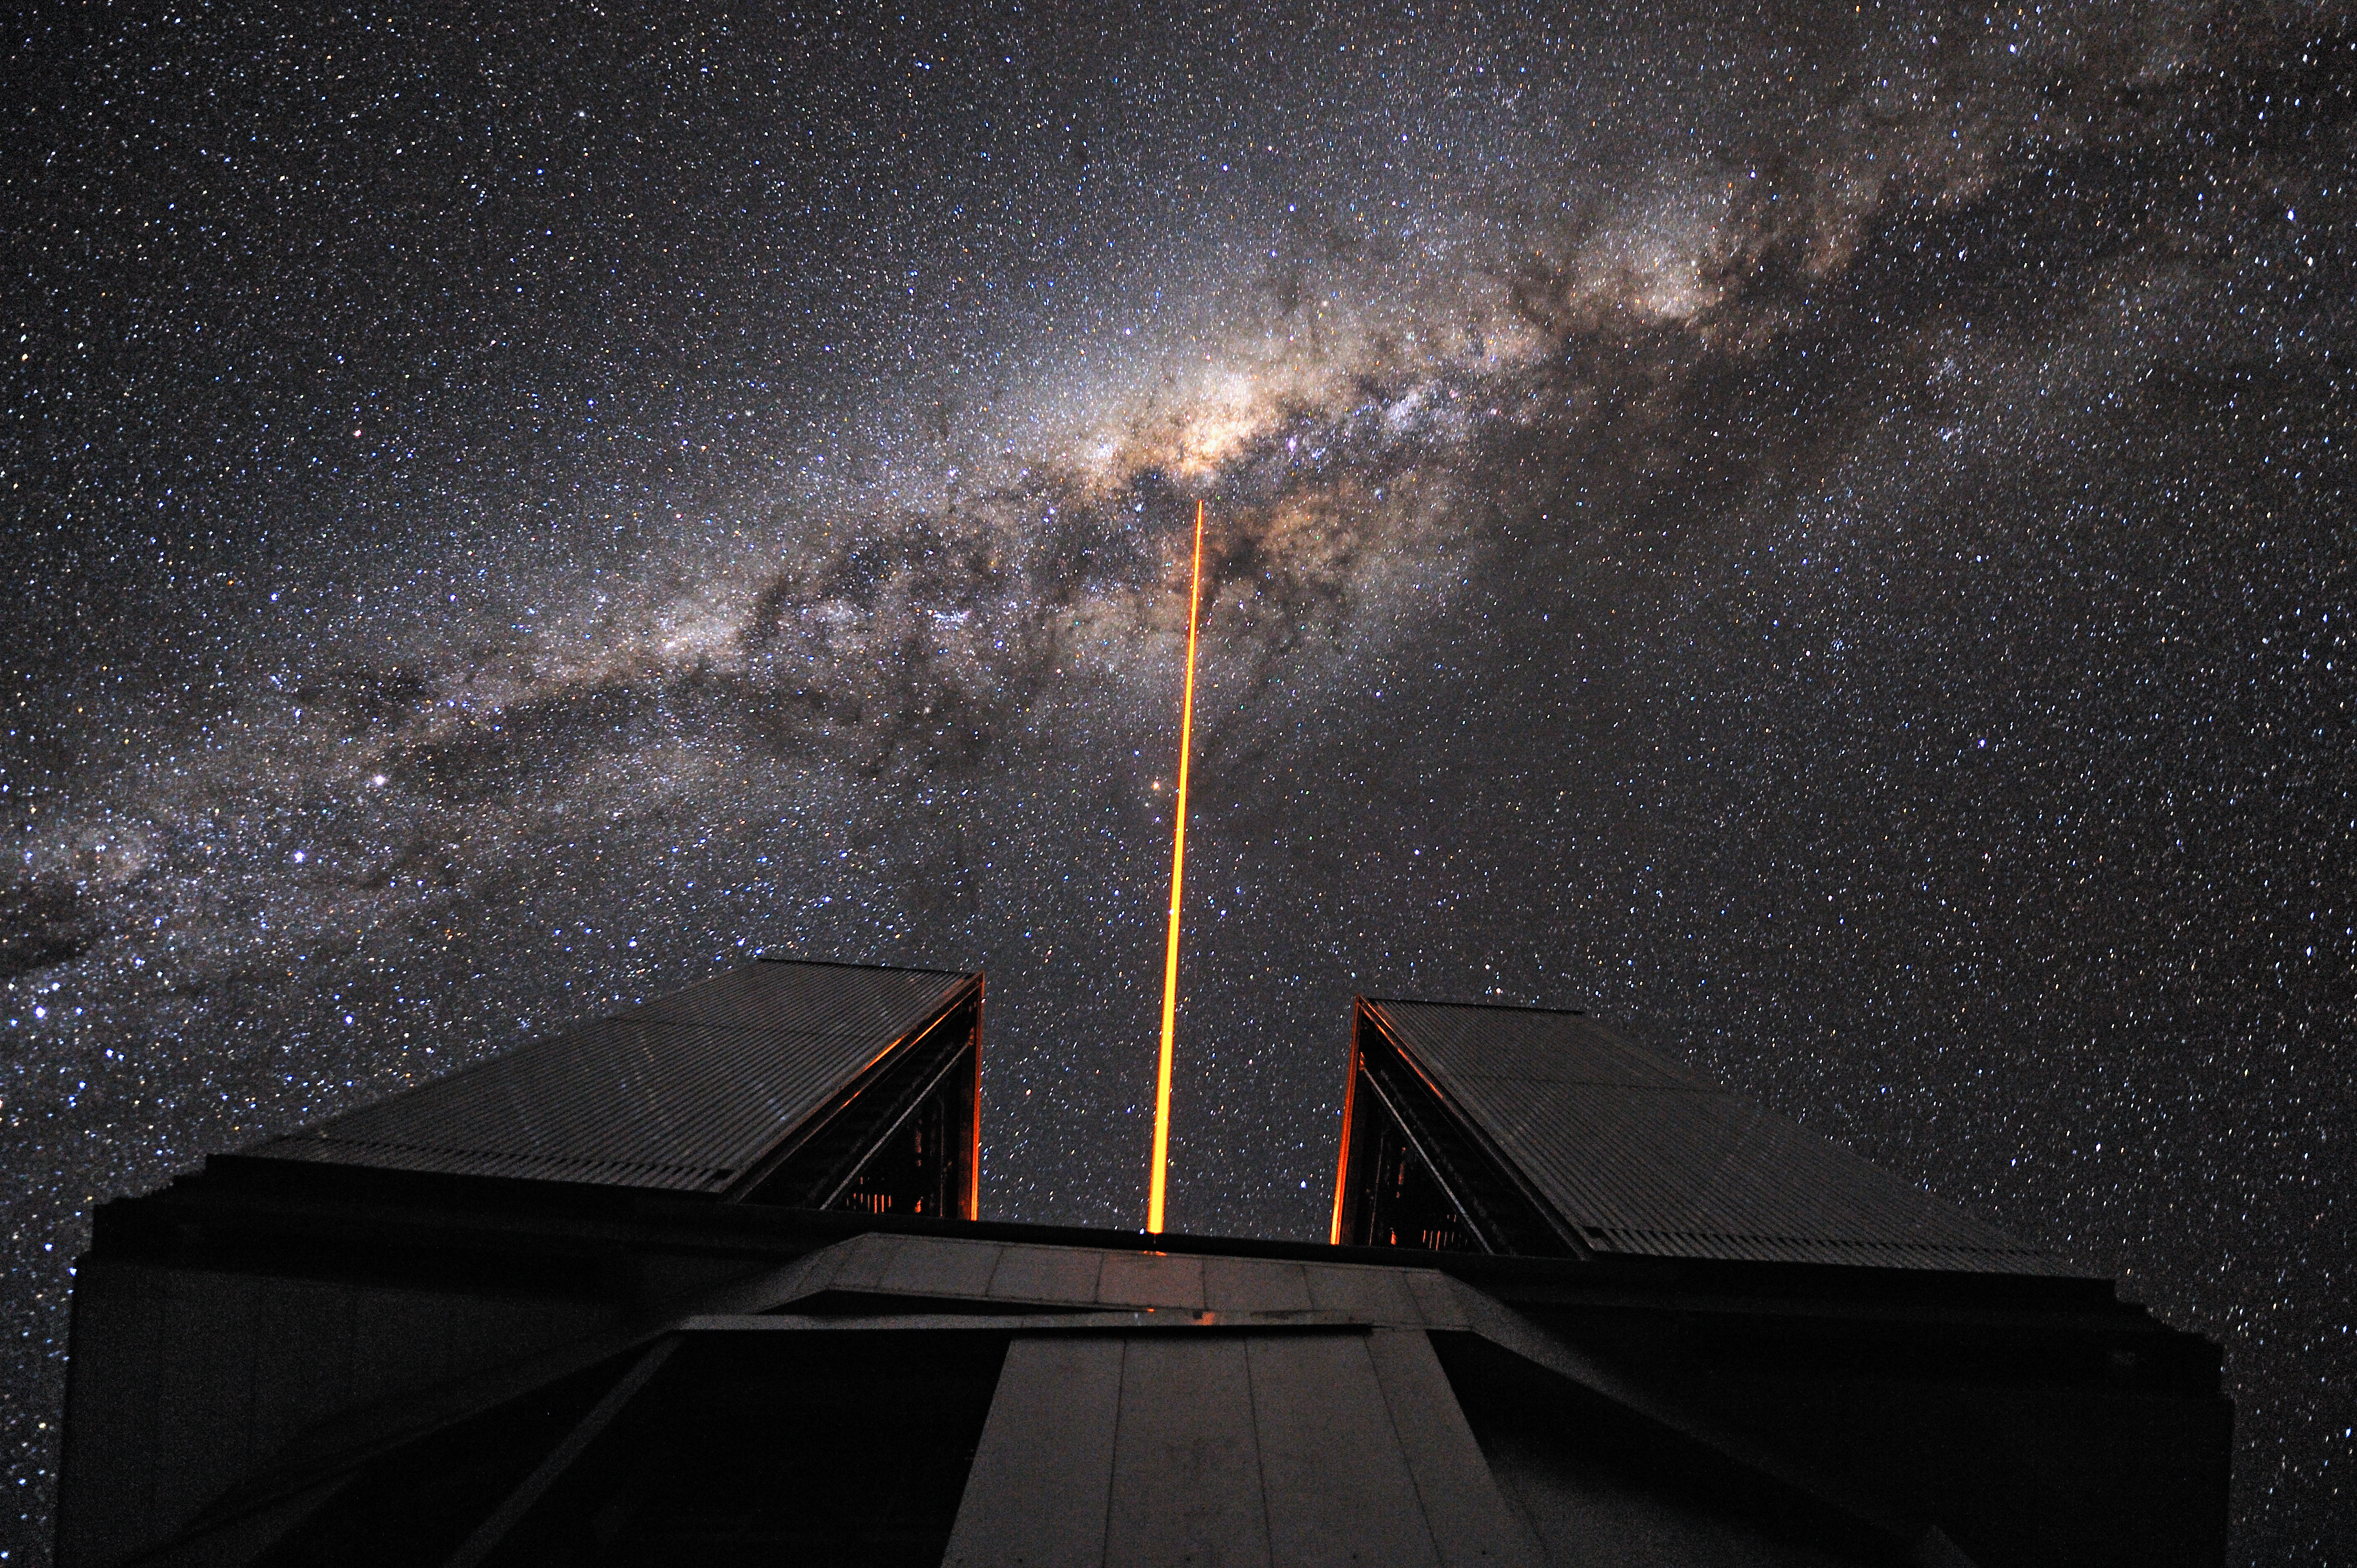

Straight to the Milky Way's heart

The Laser Guide Star (LGS) is launched from the VLT's 8.2-metre Yepun Telescope and aims at the centre of our galaxy, in the heart of the brightest part of the Milky Way. The laser beam is part of the VLT's adaptive optics system. It creates an artificial star at 90 km altitude in the Earth´s mesosphere. This star is used as reference to correct images and spectra for the blurring effect of the atmosphere. The plane of the Milky Way is crossed by prominent dark lanes, huge clouds of interstellar dust that block the visible light. Thanks to the infrared instruments mounted in the Yepun Telescope, astronomers can “see through” and study the complex and turbulent core of our galaxy, where a supermassive black hole is lurking. The ESO's Very Large Telescope is composed by four 8.2-metre Unit Telescopes (UTs, where Yepun is UT4) plus four 1.8-metre movable Auxiliary Telescopes (ATs).

Credit: G. Hüdepohl (atacamaphoto.com)/ESO